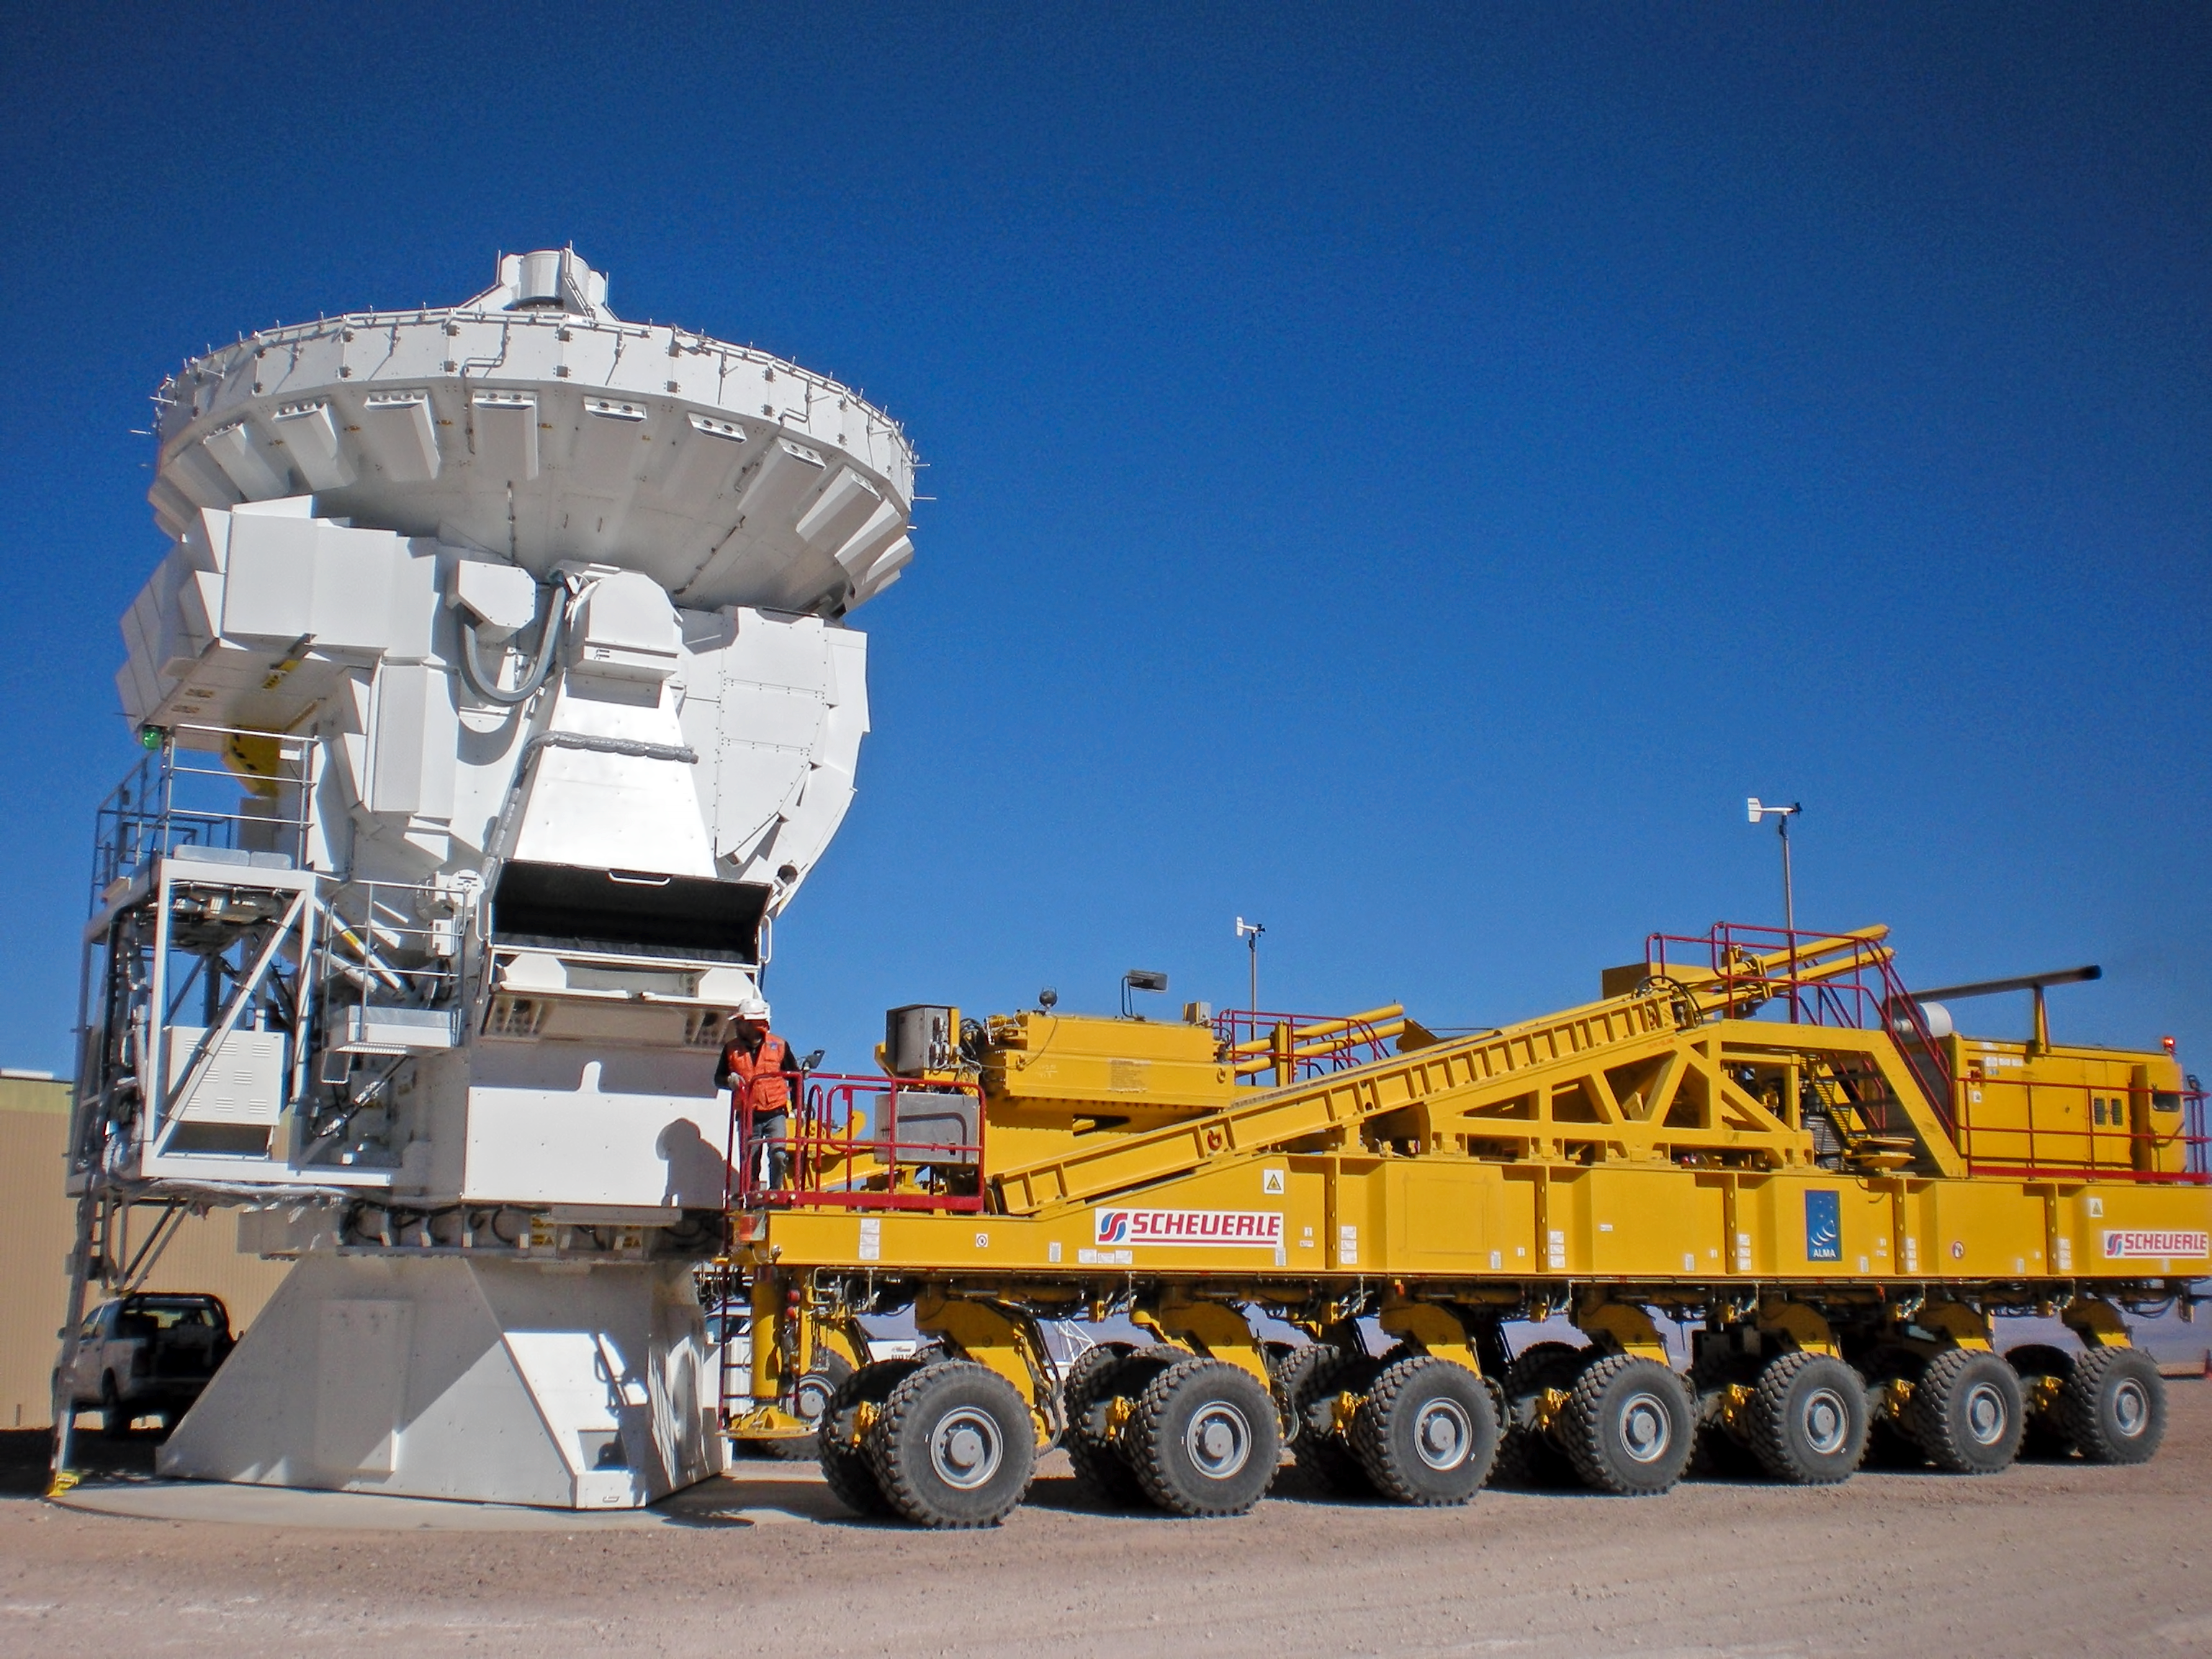

An ALMA transporter ready for pick up

This ALMA transporter is ready to pick up an ALMA antenna for transportation.

Credit: ESO